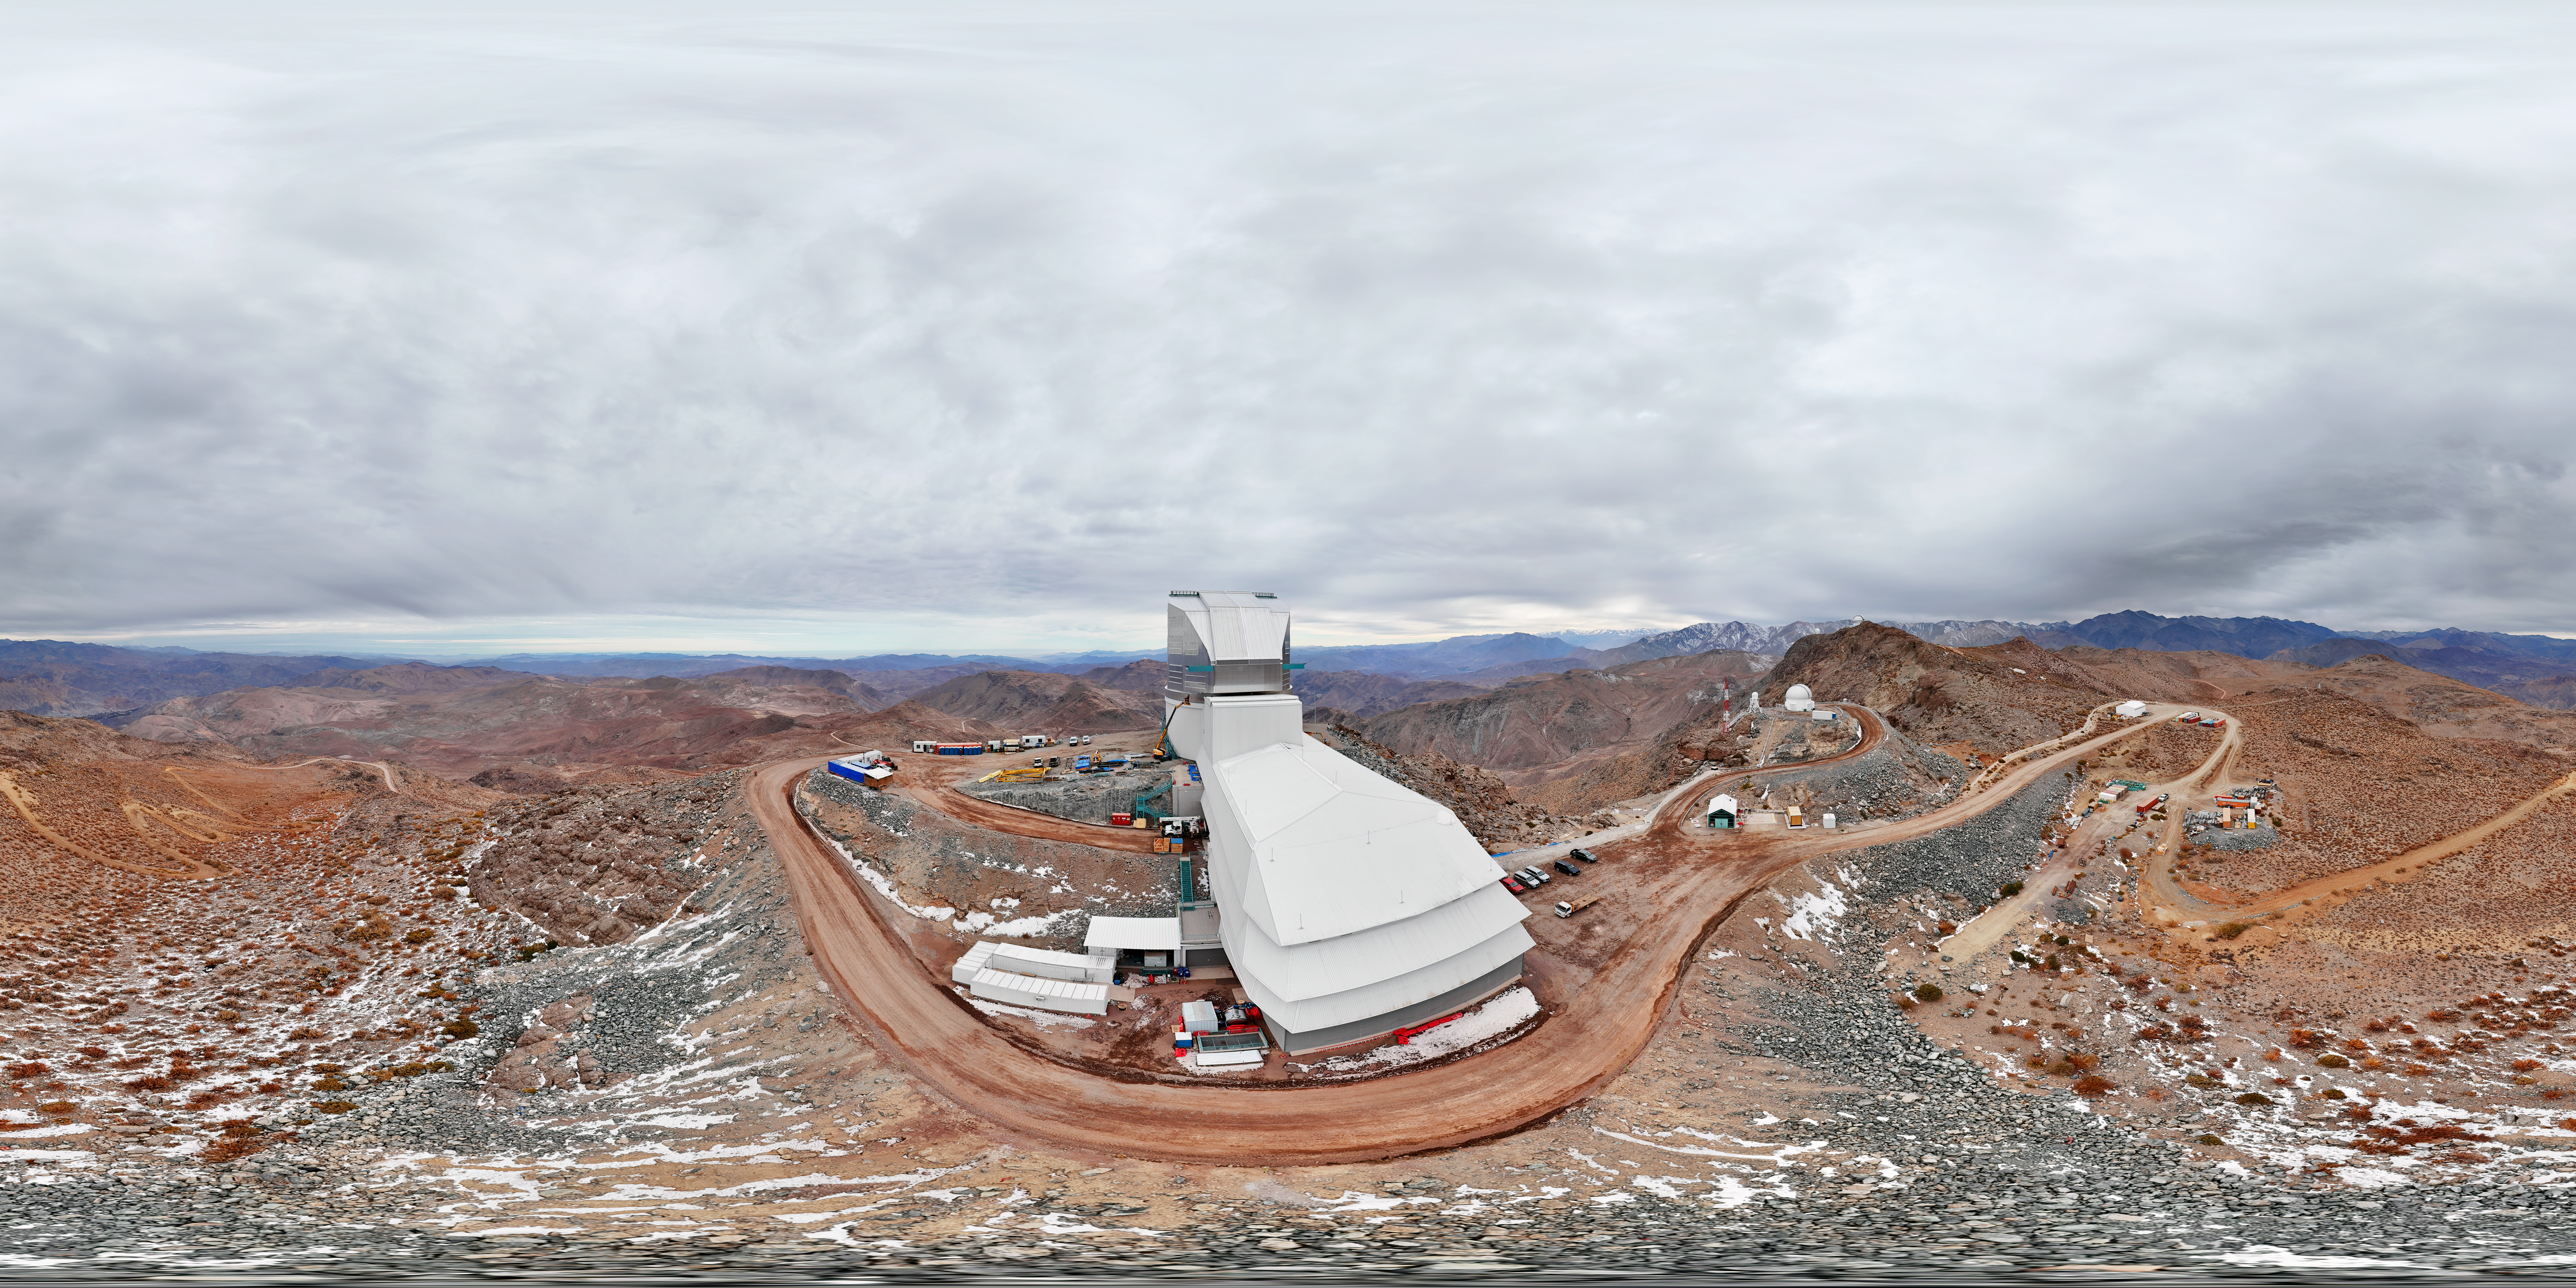

Vera C. Rubin Observatory 360 Panorama

A 360 panorama of NSF–DOE Vera C. Rubin Observatory.

A fulldome version of this image can be found here.

Credit: Olivier Bonin/SLAC National Accelerator Laboratory